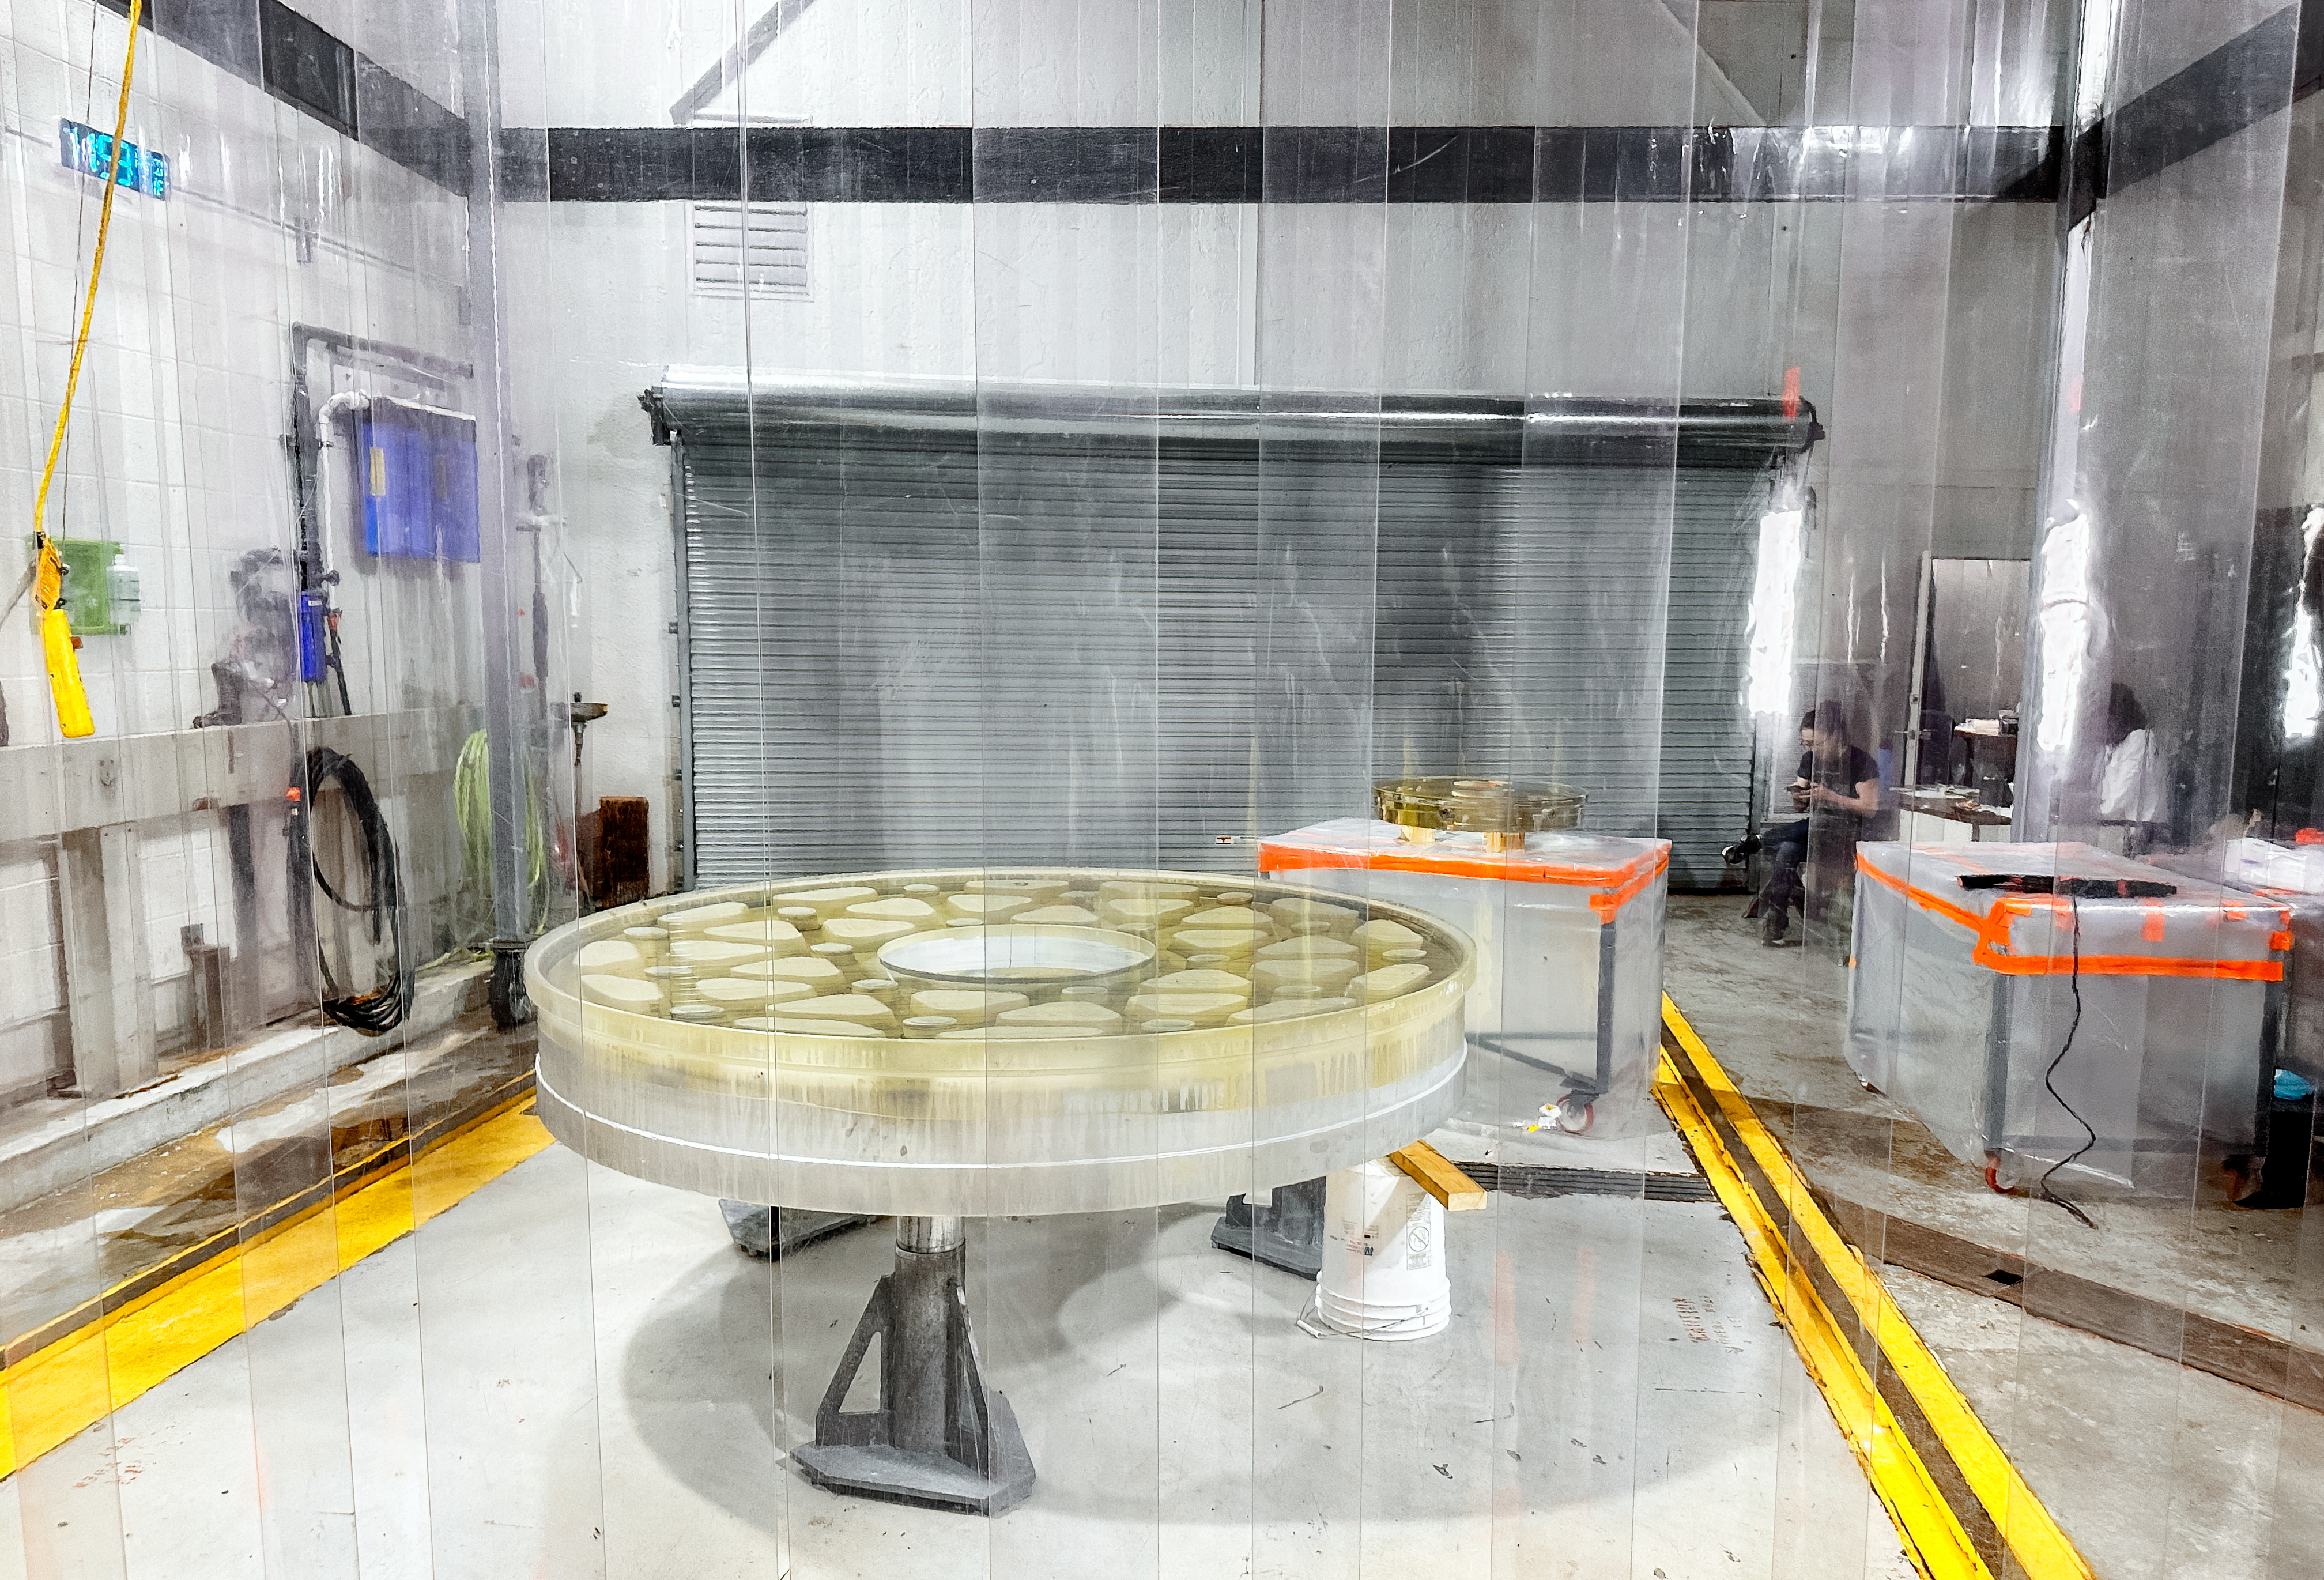

Working on the Visitor Center 24 " telescope

The primary and secondary mirrors of the 2.1-m telescope outside the vacuum chamber of the Nicholas U. Mayall 4-m telescope. Aluminum has been removed and the glass has been washed in preparation for re-coating the mirrors.

Credit: KPNO/NOIRLab/NSF/AURA/J. Lockridge